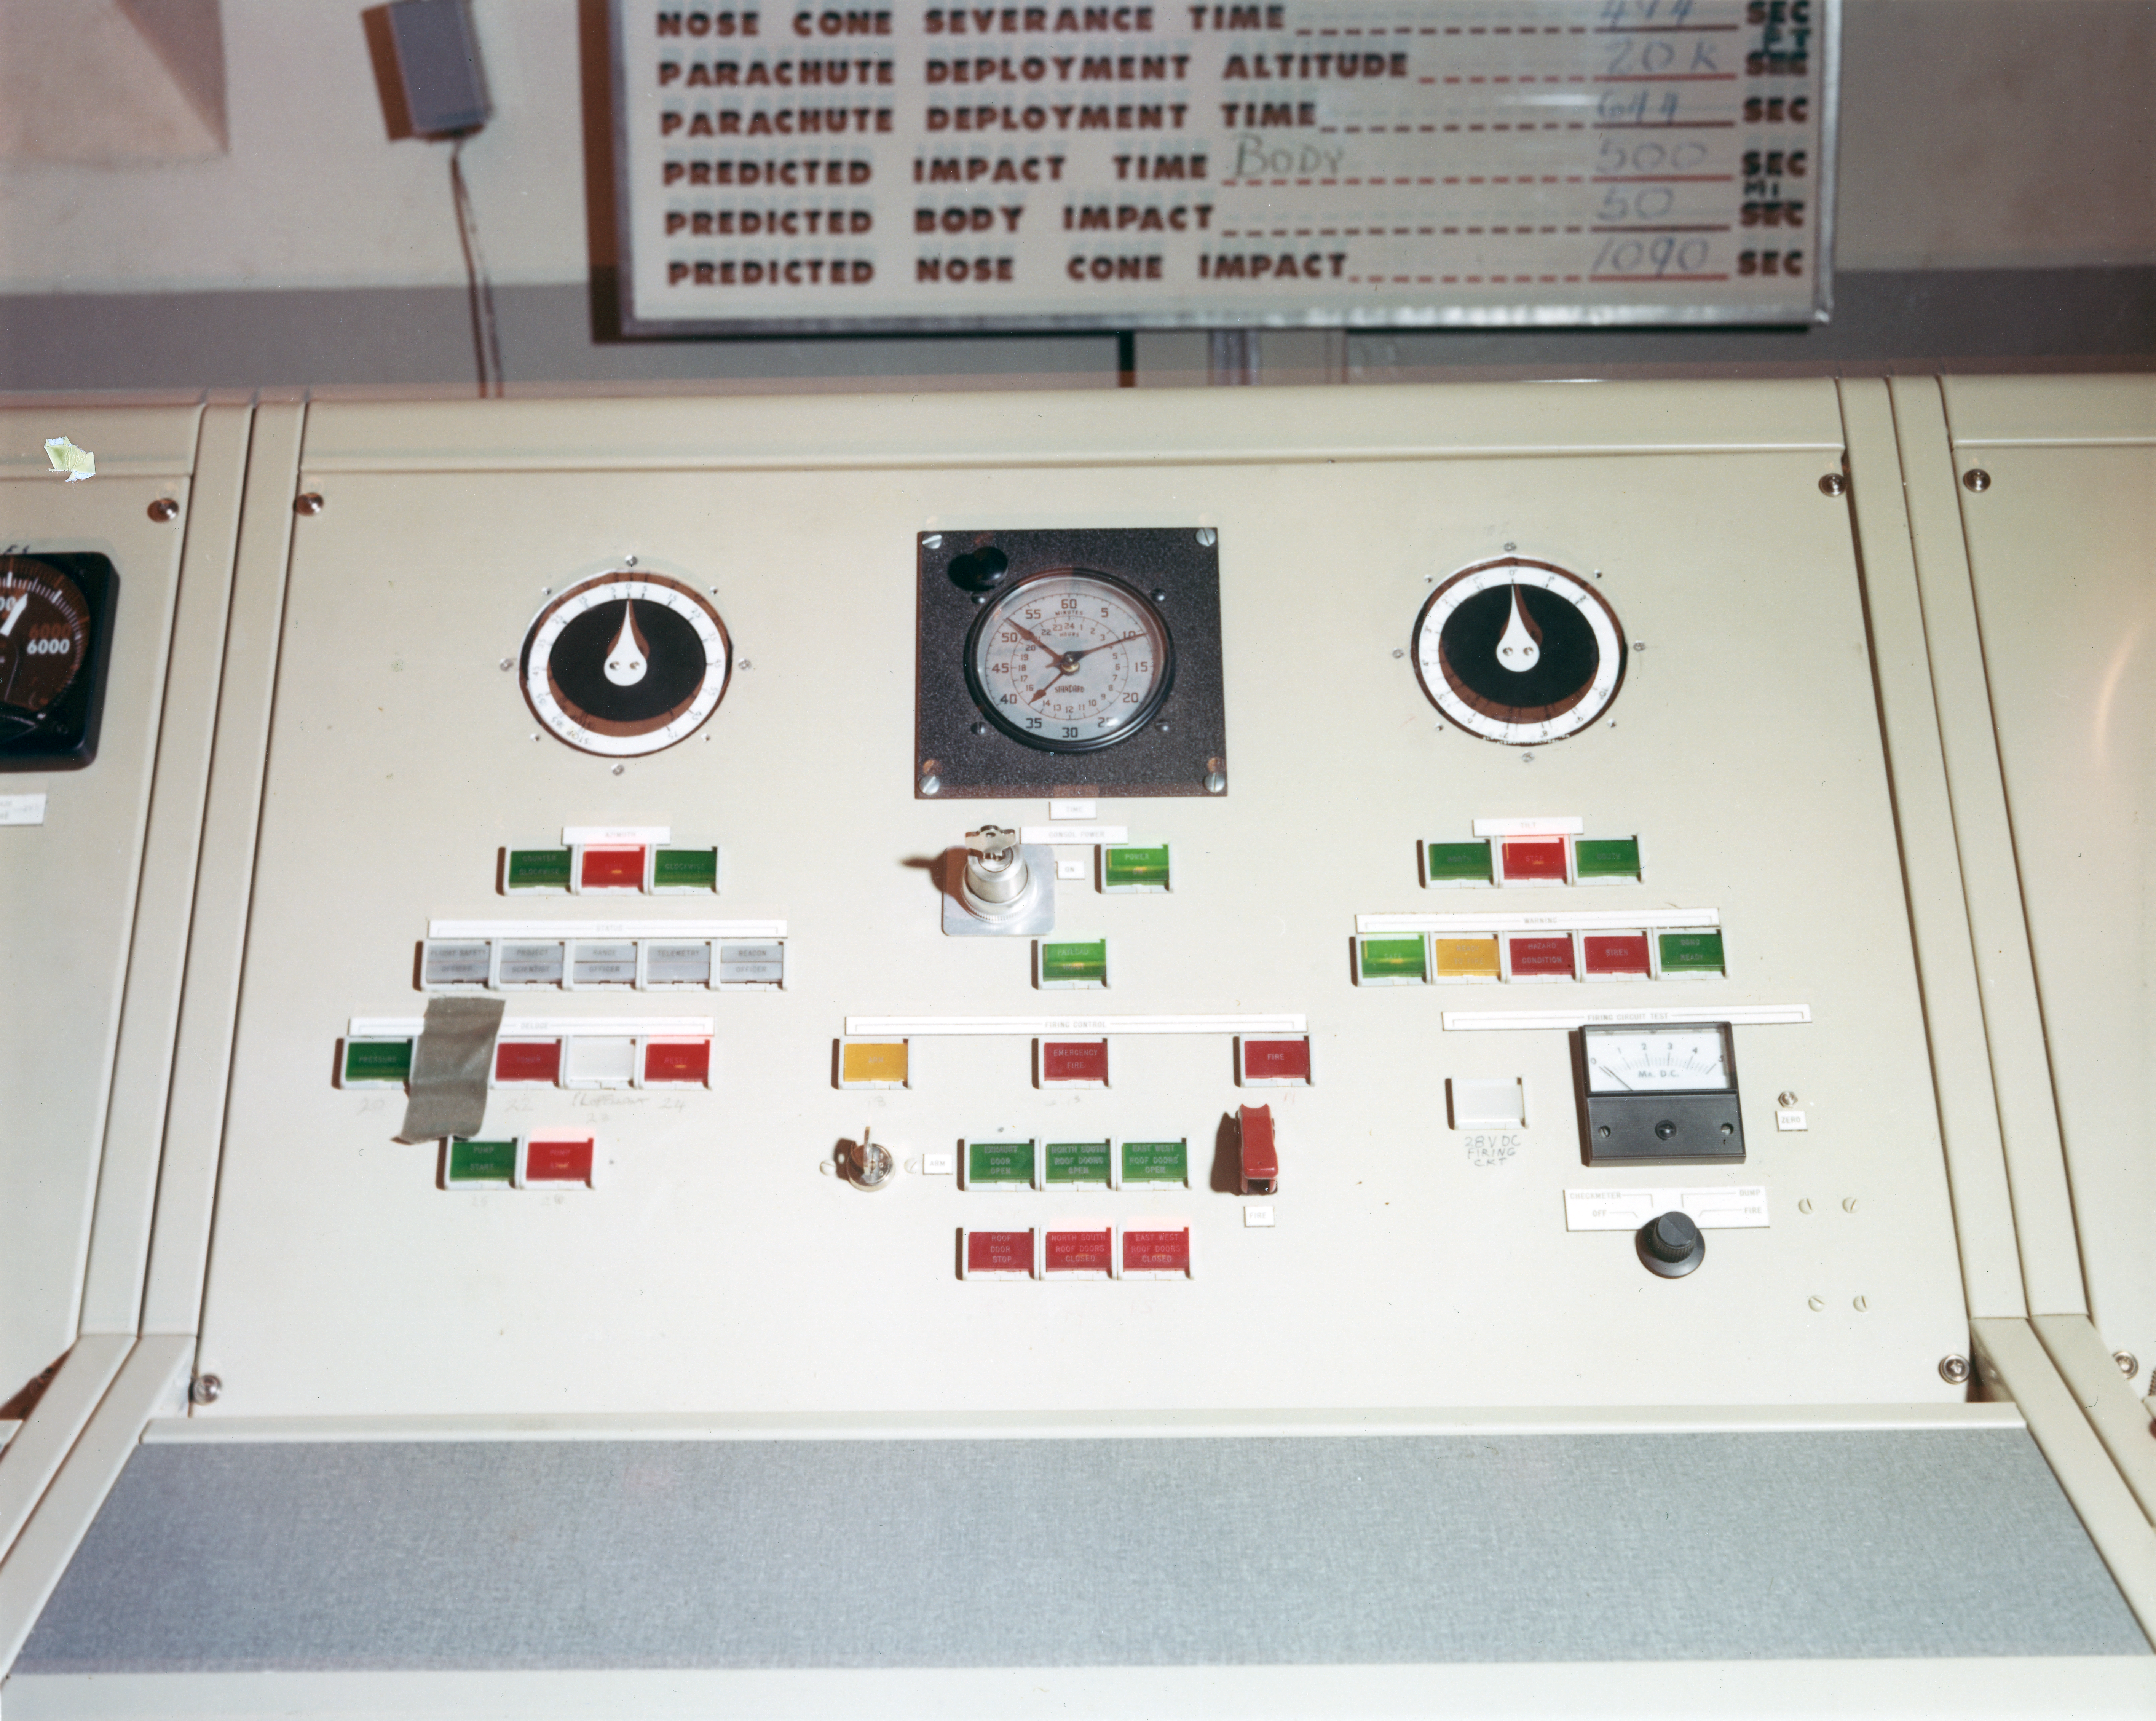

Kitt Peak Rocket Program Flight 3.23

This image shows the control panel used for a rocket launch at White Sands Missile Range on 26 October 1968. This was for flight 3.23, which measured starlight using a 12-inch telescope and a spectrometer.

This was the first flight of the Aerobee 170 rocket. The guidance system pointed the rocket very well, but the telescope's scanning mechanism failed and excessive shaking degraded the data. Everything except the spectrometer was recovered in excellent condition.

The original negative of this image is stored at NOIRLab Headquarters in Tucson, Arizona. This image is part of NSF NOIRLab’s historical archives.

Credit: KPNO/NOIRLab/NSF/AURA